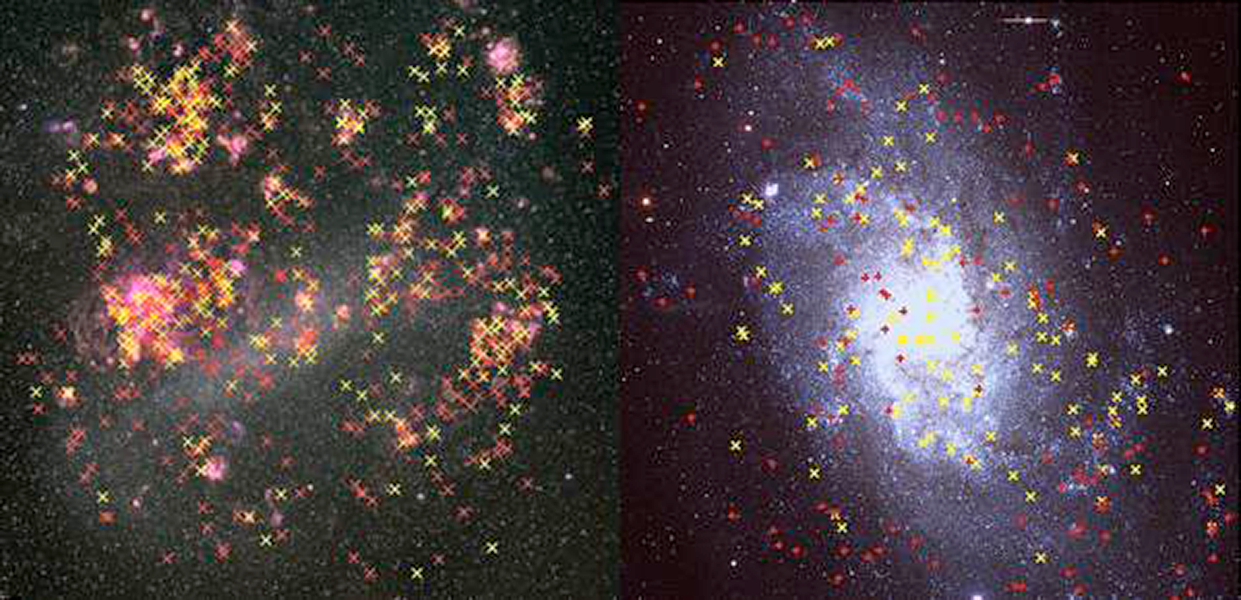

The Lives of Stars, or Astronomers as Paparazzi

Using NOAO facilities, astronomers from Lowell Observatory have acted as “stellar paparazzi”, managing to identify hundreds of rare yellow supergiants and their more long-lived descendants, the red supergiants, in two neighboring galaxies. These newly identified stellar populations provide an important constraint on the theoretical models which describe how these stars change from blue, to yellow and then to red. The behavior of the models in this phase can influence theoretical predictions, including what types of stars explode as supernova.

Credit: Left: C. Smith, S. Points, the MCELS Team & NOAO/AURA/NSF. Right: P. Massey & NOAO LGGS Survey